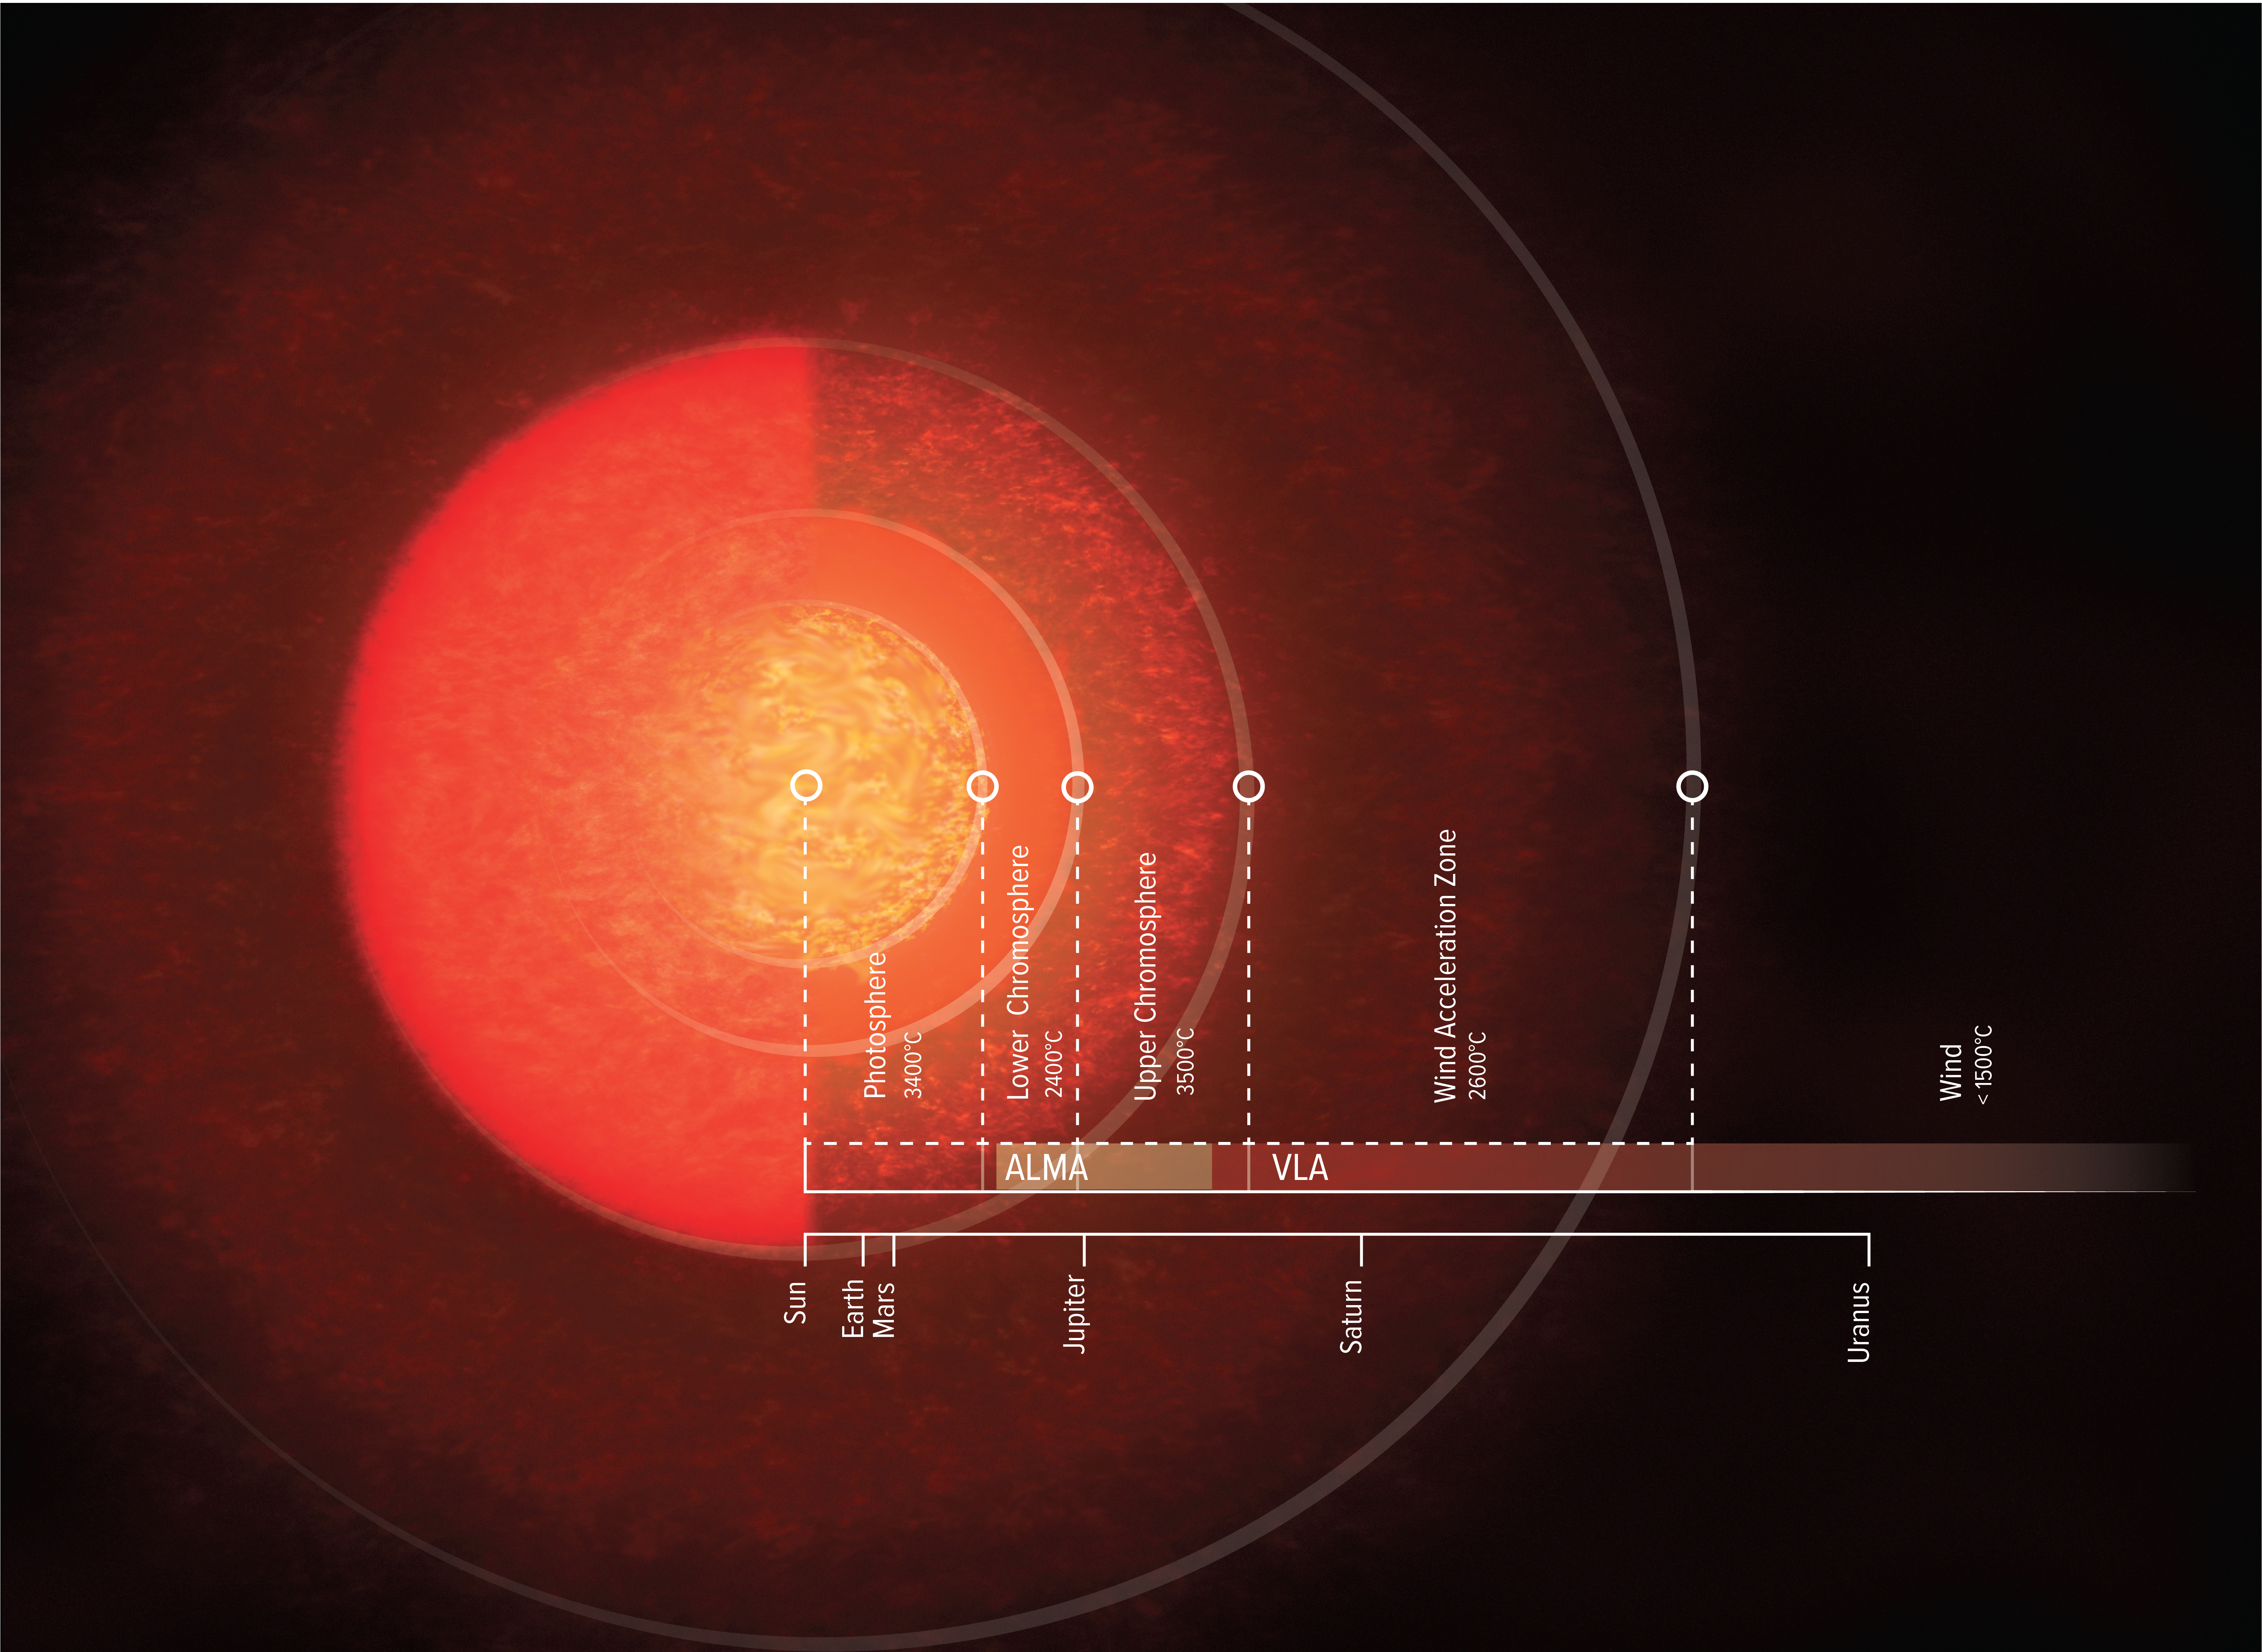

Artist illustration of Antares' Atmosphere

Artist impression of the atmosphere of Antares. As seen with the naked eye (up until the photosphere), Antares is around 700 times larger than our sun, big enough to fill the solar system beyond the orbit of Mars (Solar System scale shown for comparison). But ALMA and VLA showed that its atmosphere, including the lower and upper chromosphere and wind zones, reaches out 12 times farther than that.

Credit: NRAO/AUI/NSF, S. Dagnello